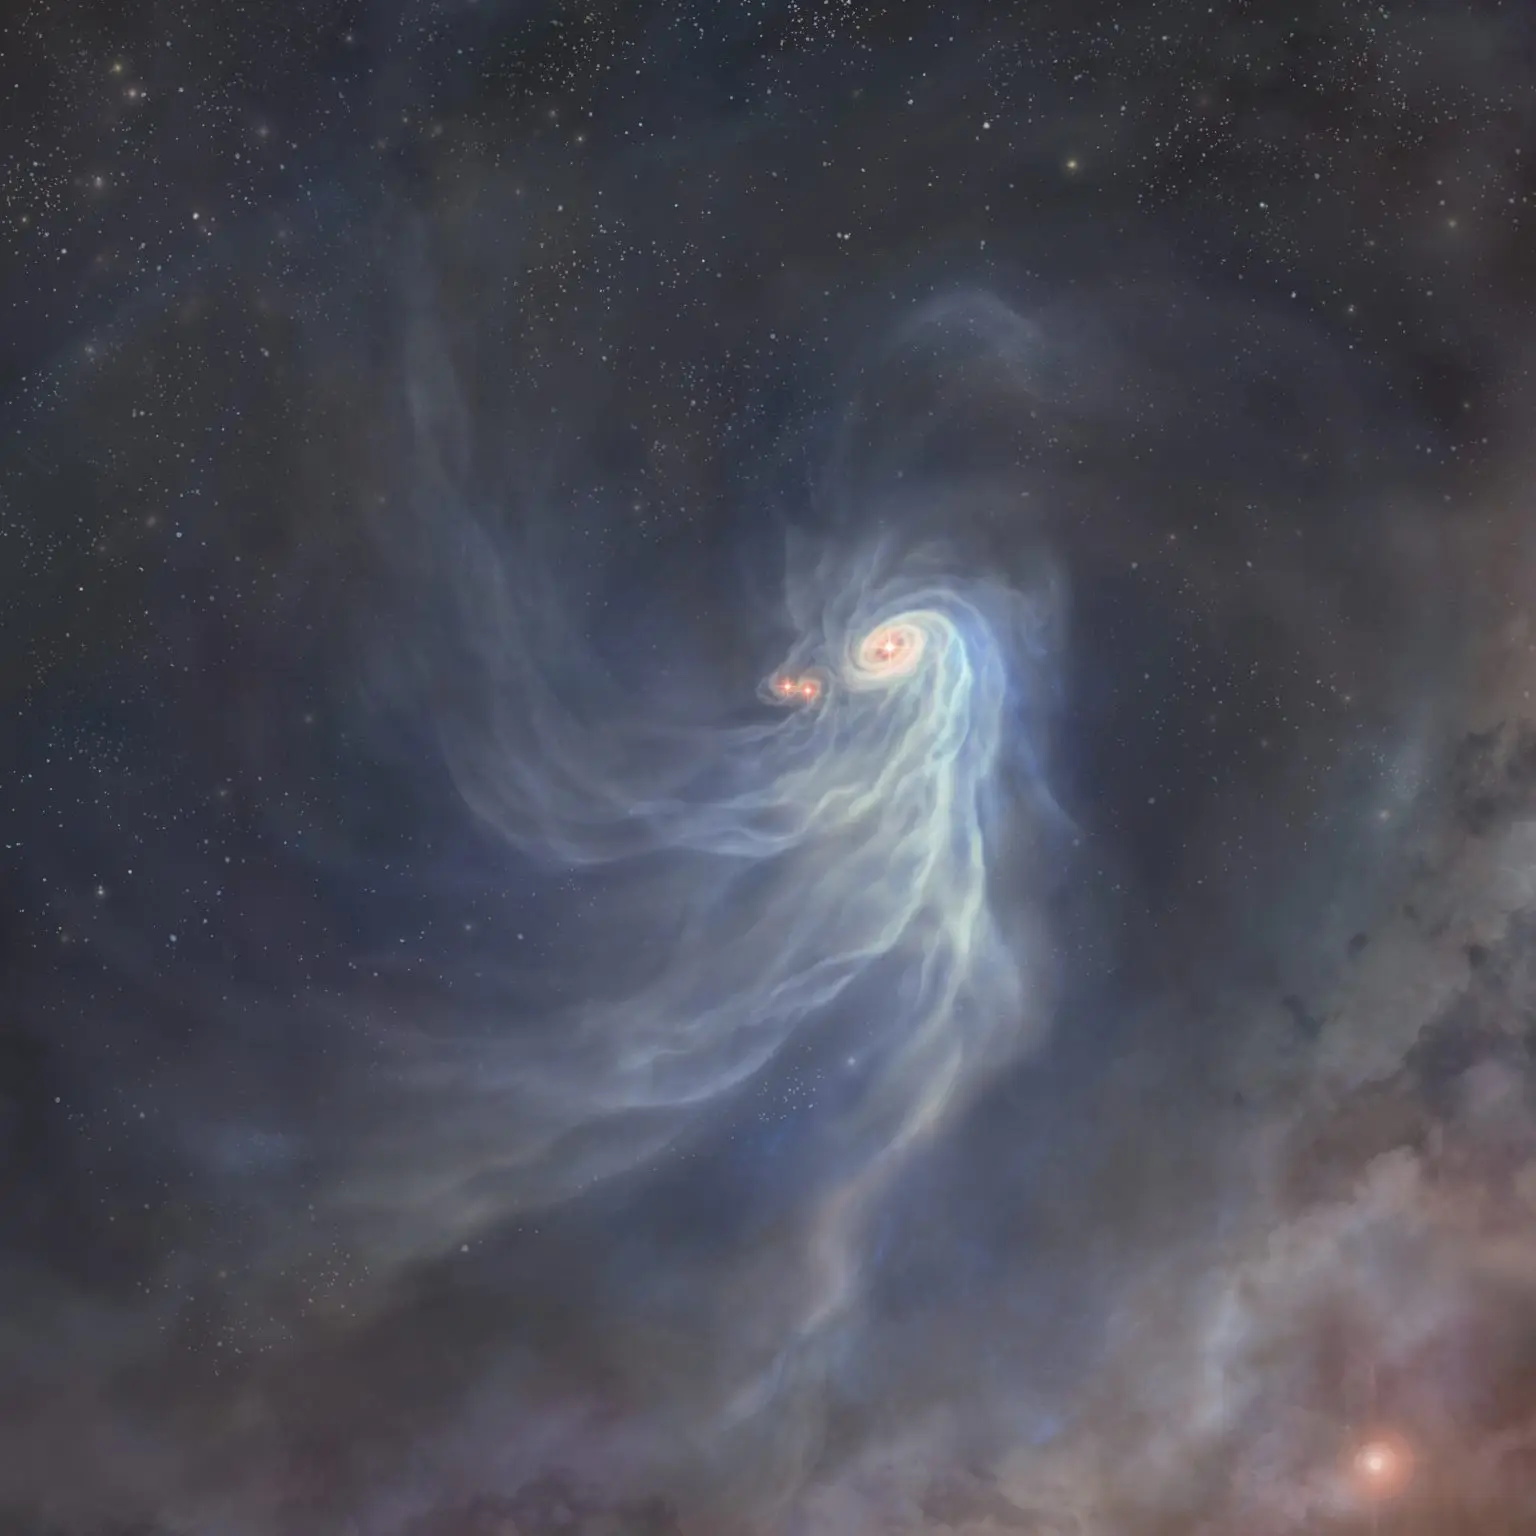

50c180f2300b590392e6623d03050cb6-1536x1536

Artist’s impression of the triple protostars, IRAS 04239+2436.

Credit: ALMA (ESO/NAOJ/NRAO)